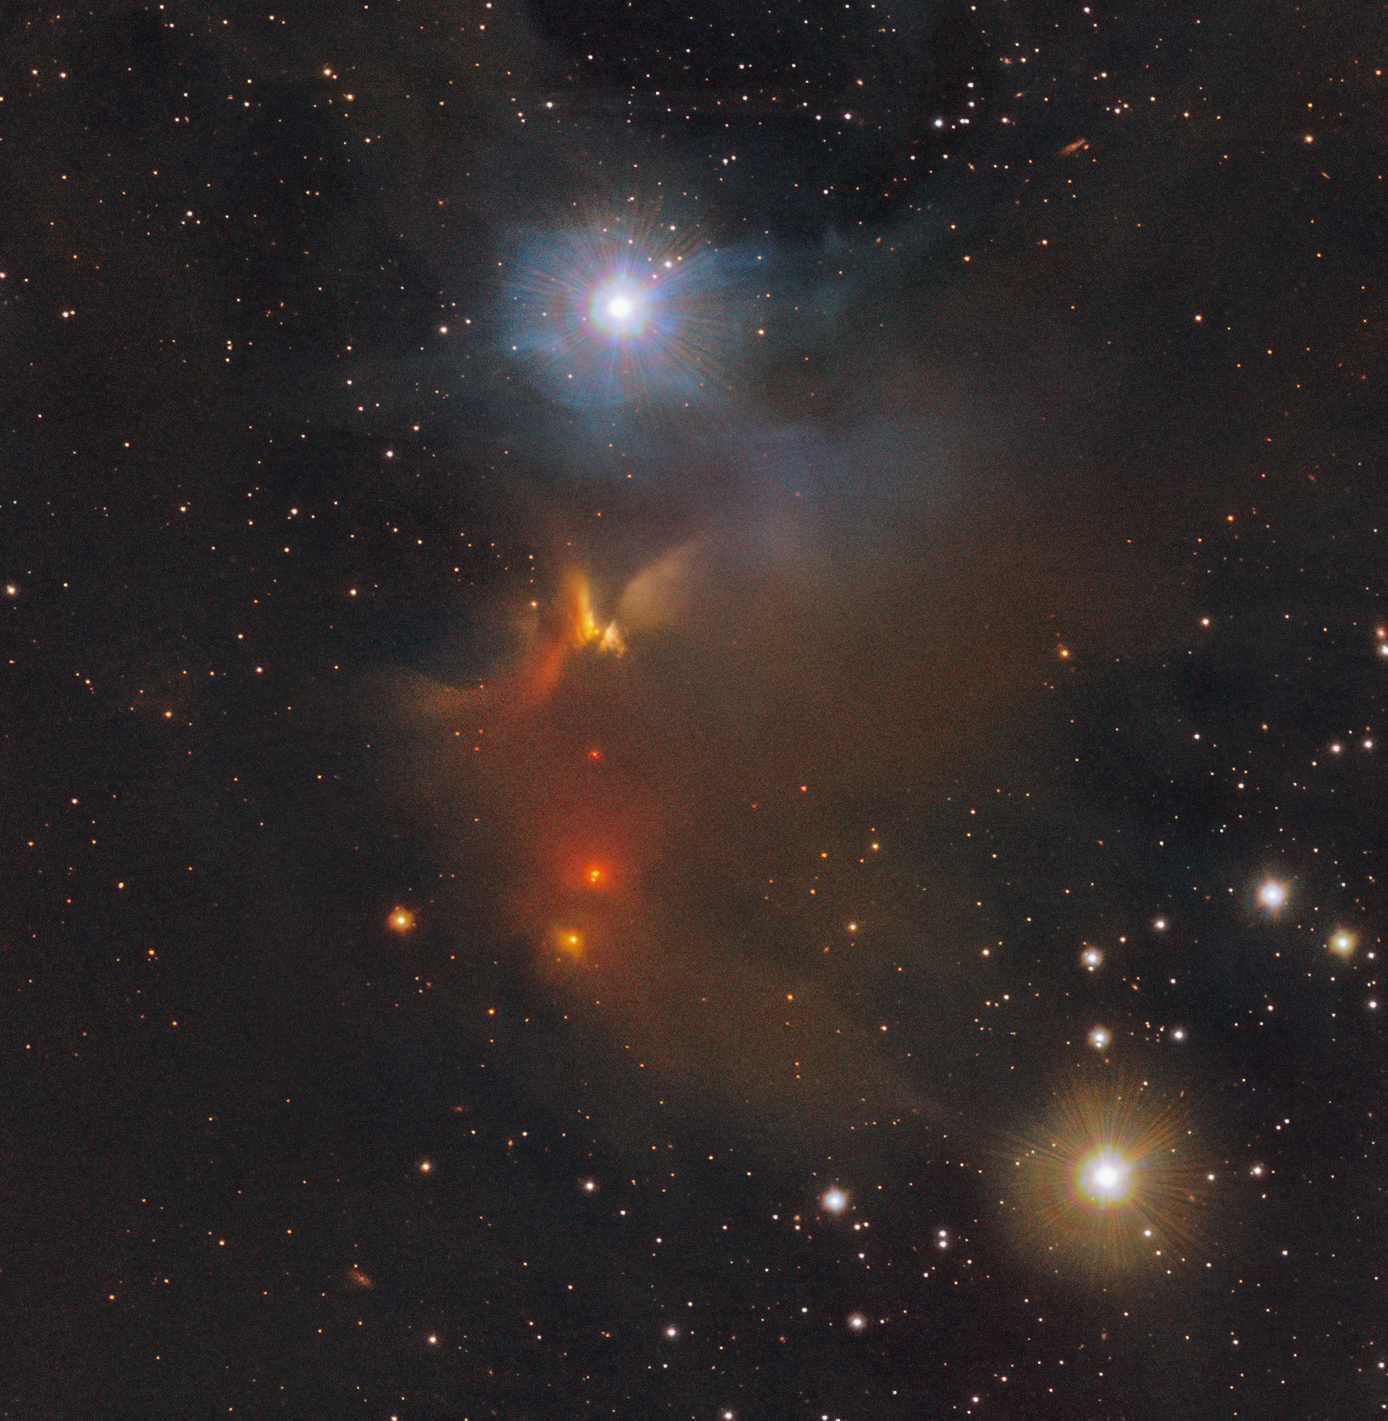

An infrared view of the IRAS 11051-7706 object in Chamaeleon

This image shows the IRAS 11051-7706 object in the Chamaeleon constellation. New stars are born in the colourful clouds of gas and dust seen here. The infrared observations underlying the image reveal new details in the star-forming regions that are usually obscured by the clouds of dust. The image was produced with data collected by the VIRCAM instrument, which is attached to the VISTA telescope at ESO’s Paranal Observatory in Chile. The observations were done as part of the VISIONS survey, which will allow astronomers to better understand how stars form in these dust-enshrouded regions.

Credit: ESO/Meingast et al.